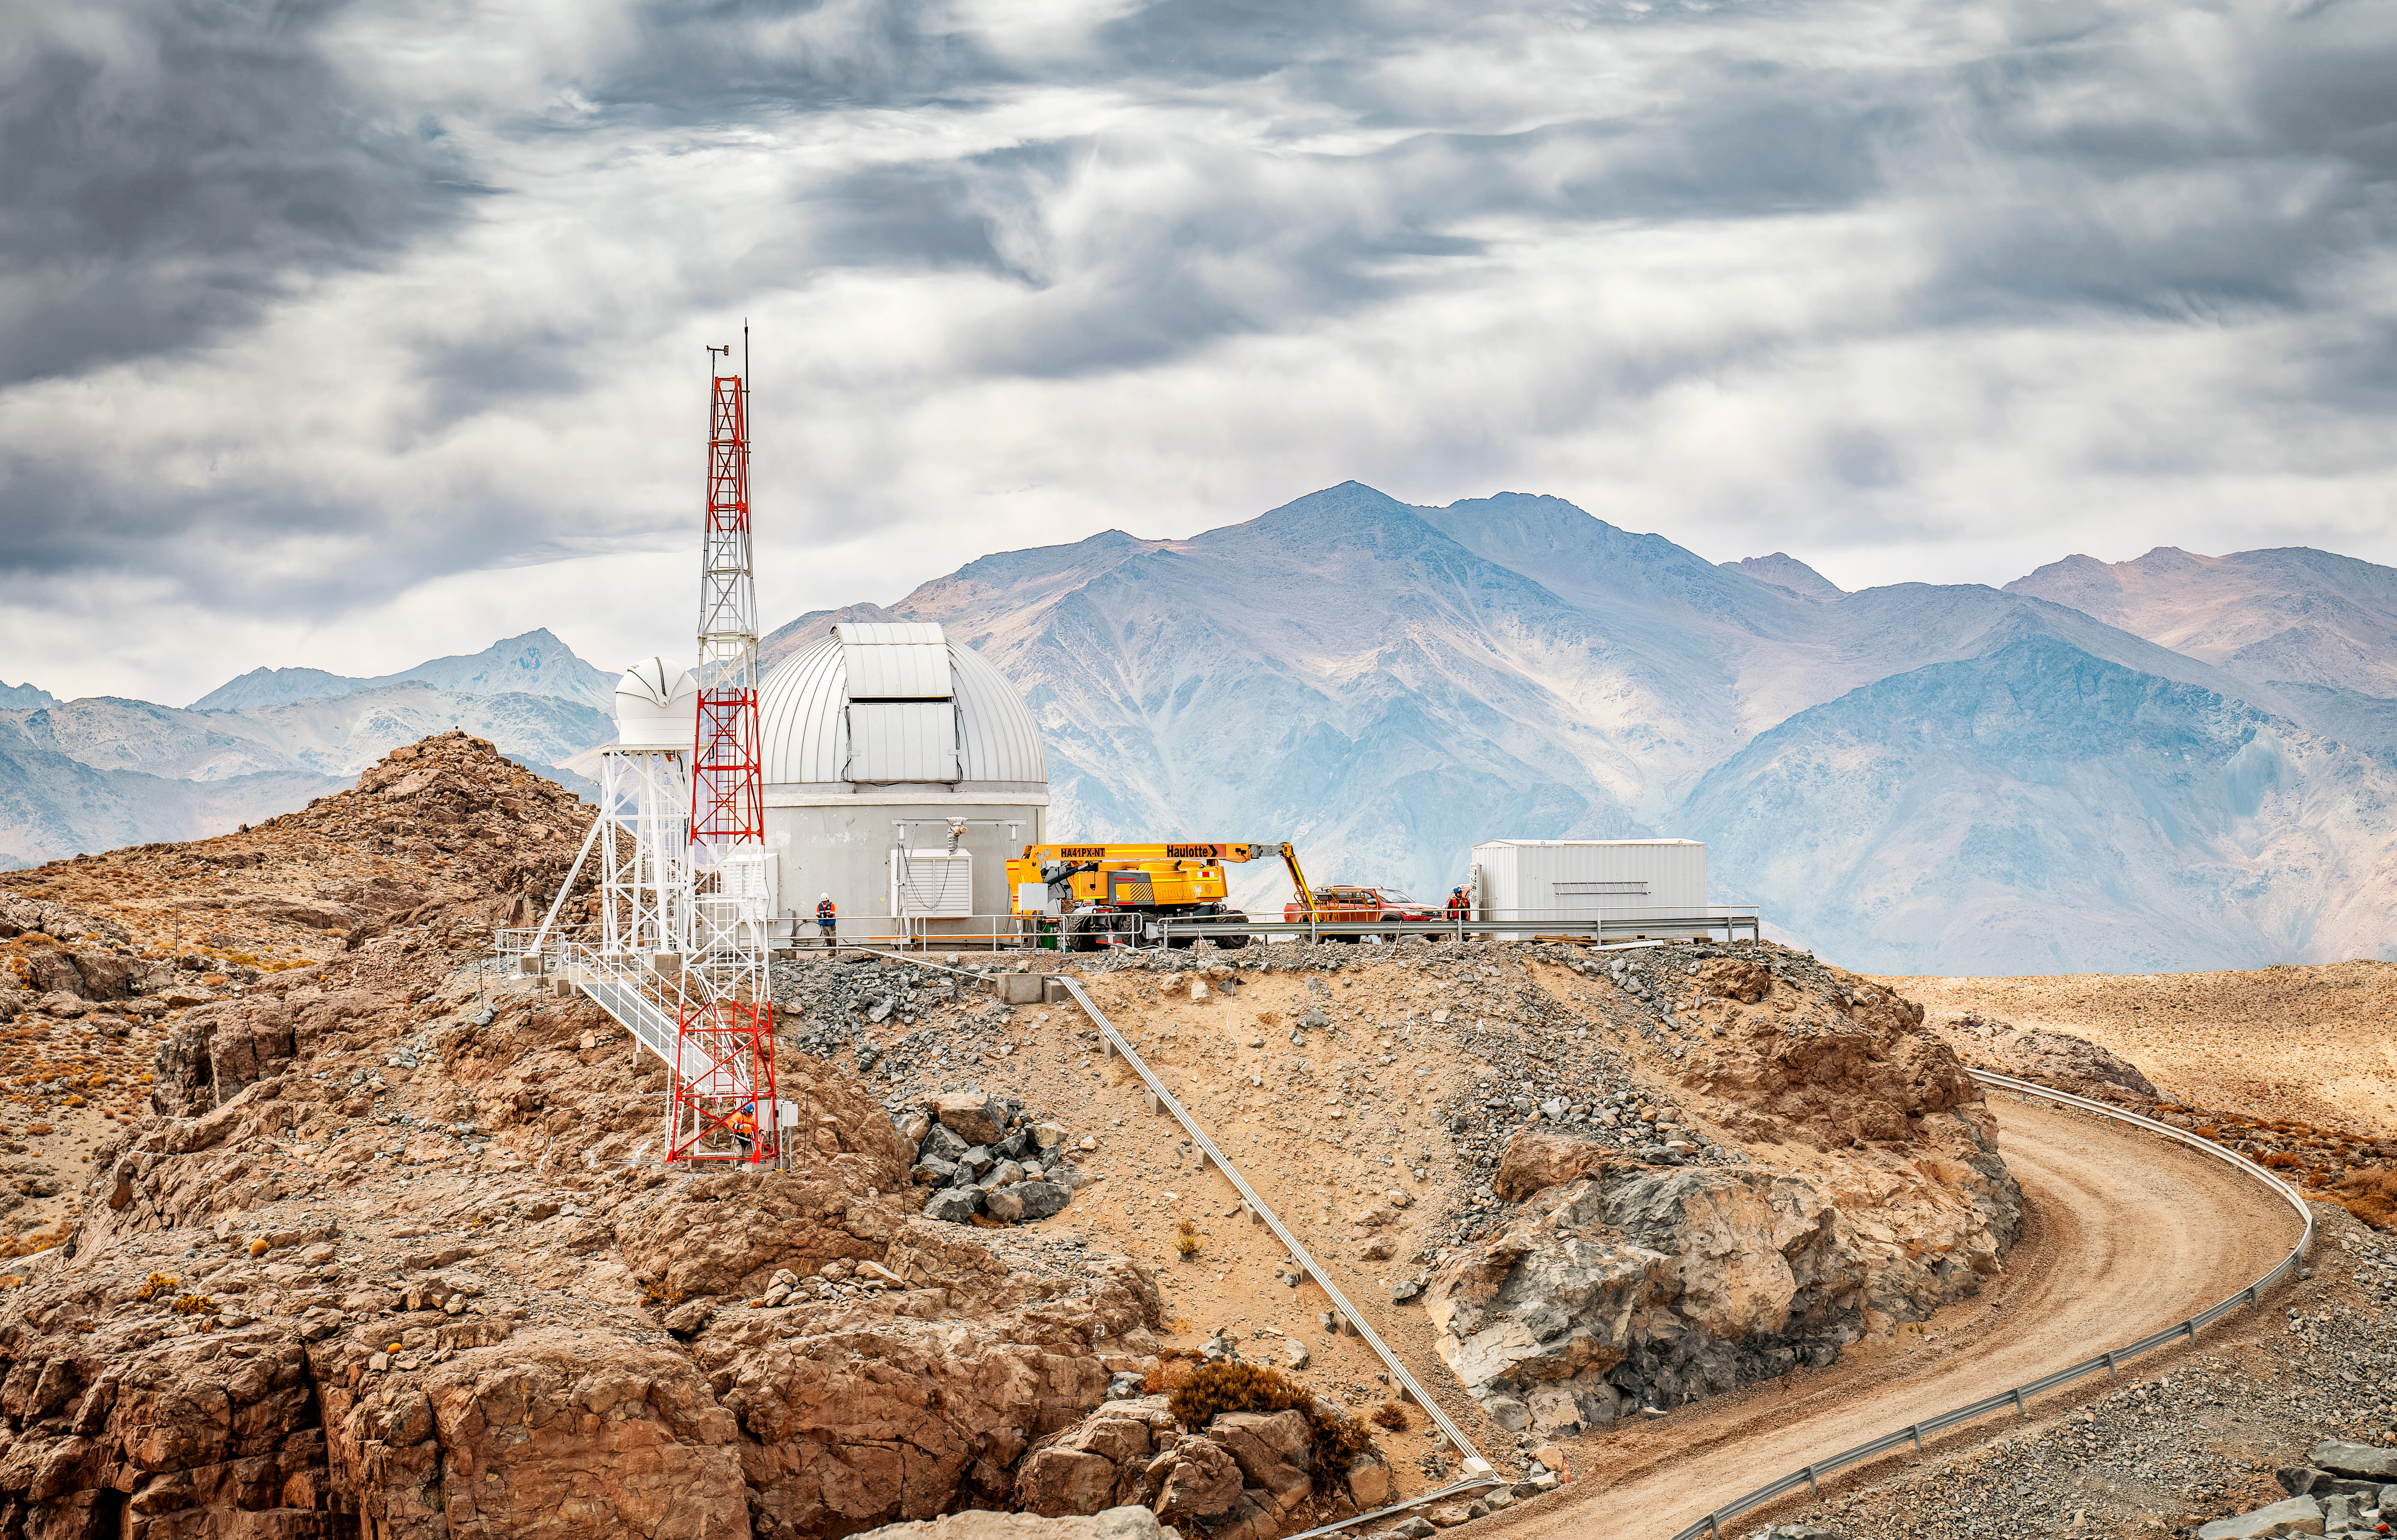

Rubin Observatory Auxiliary Telescope

The Rubin Observatory Auxiliary Telescope in October 2023.

Credit: RubinObs/NOIRLab/SLAC/NSF/DOE/AURA/A. Pizarro D.